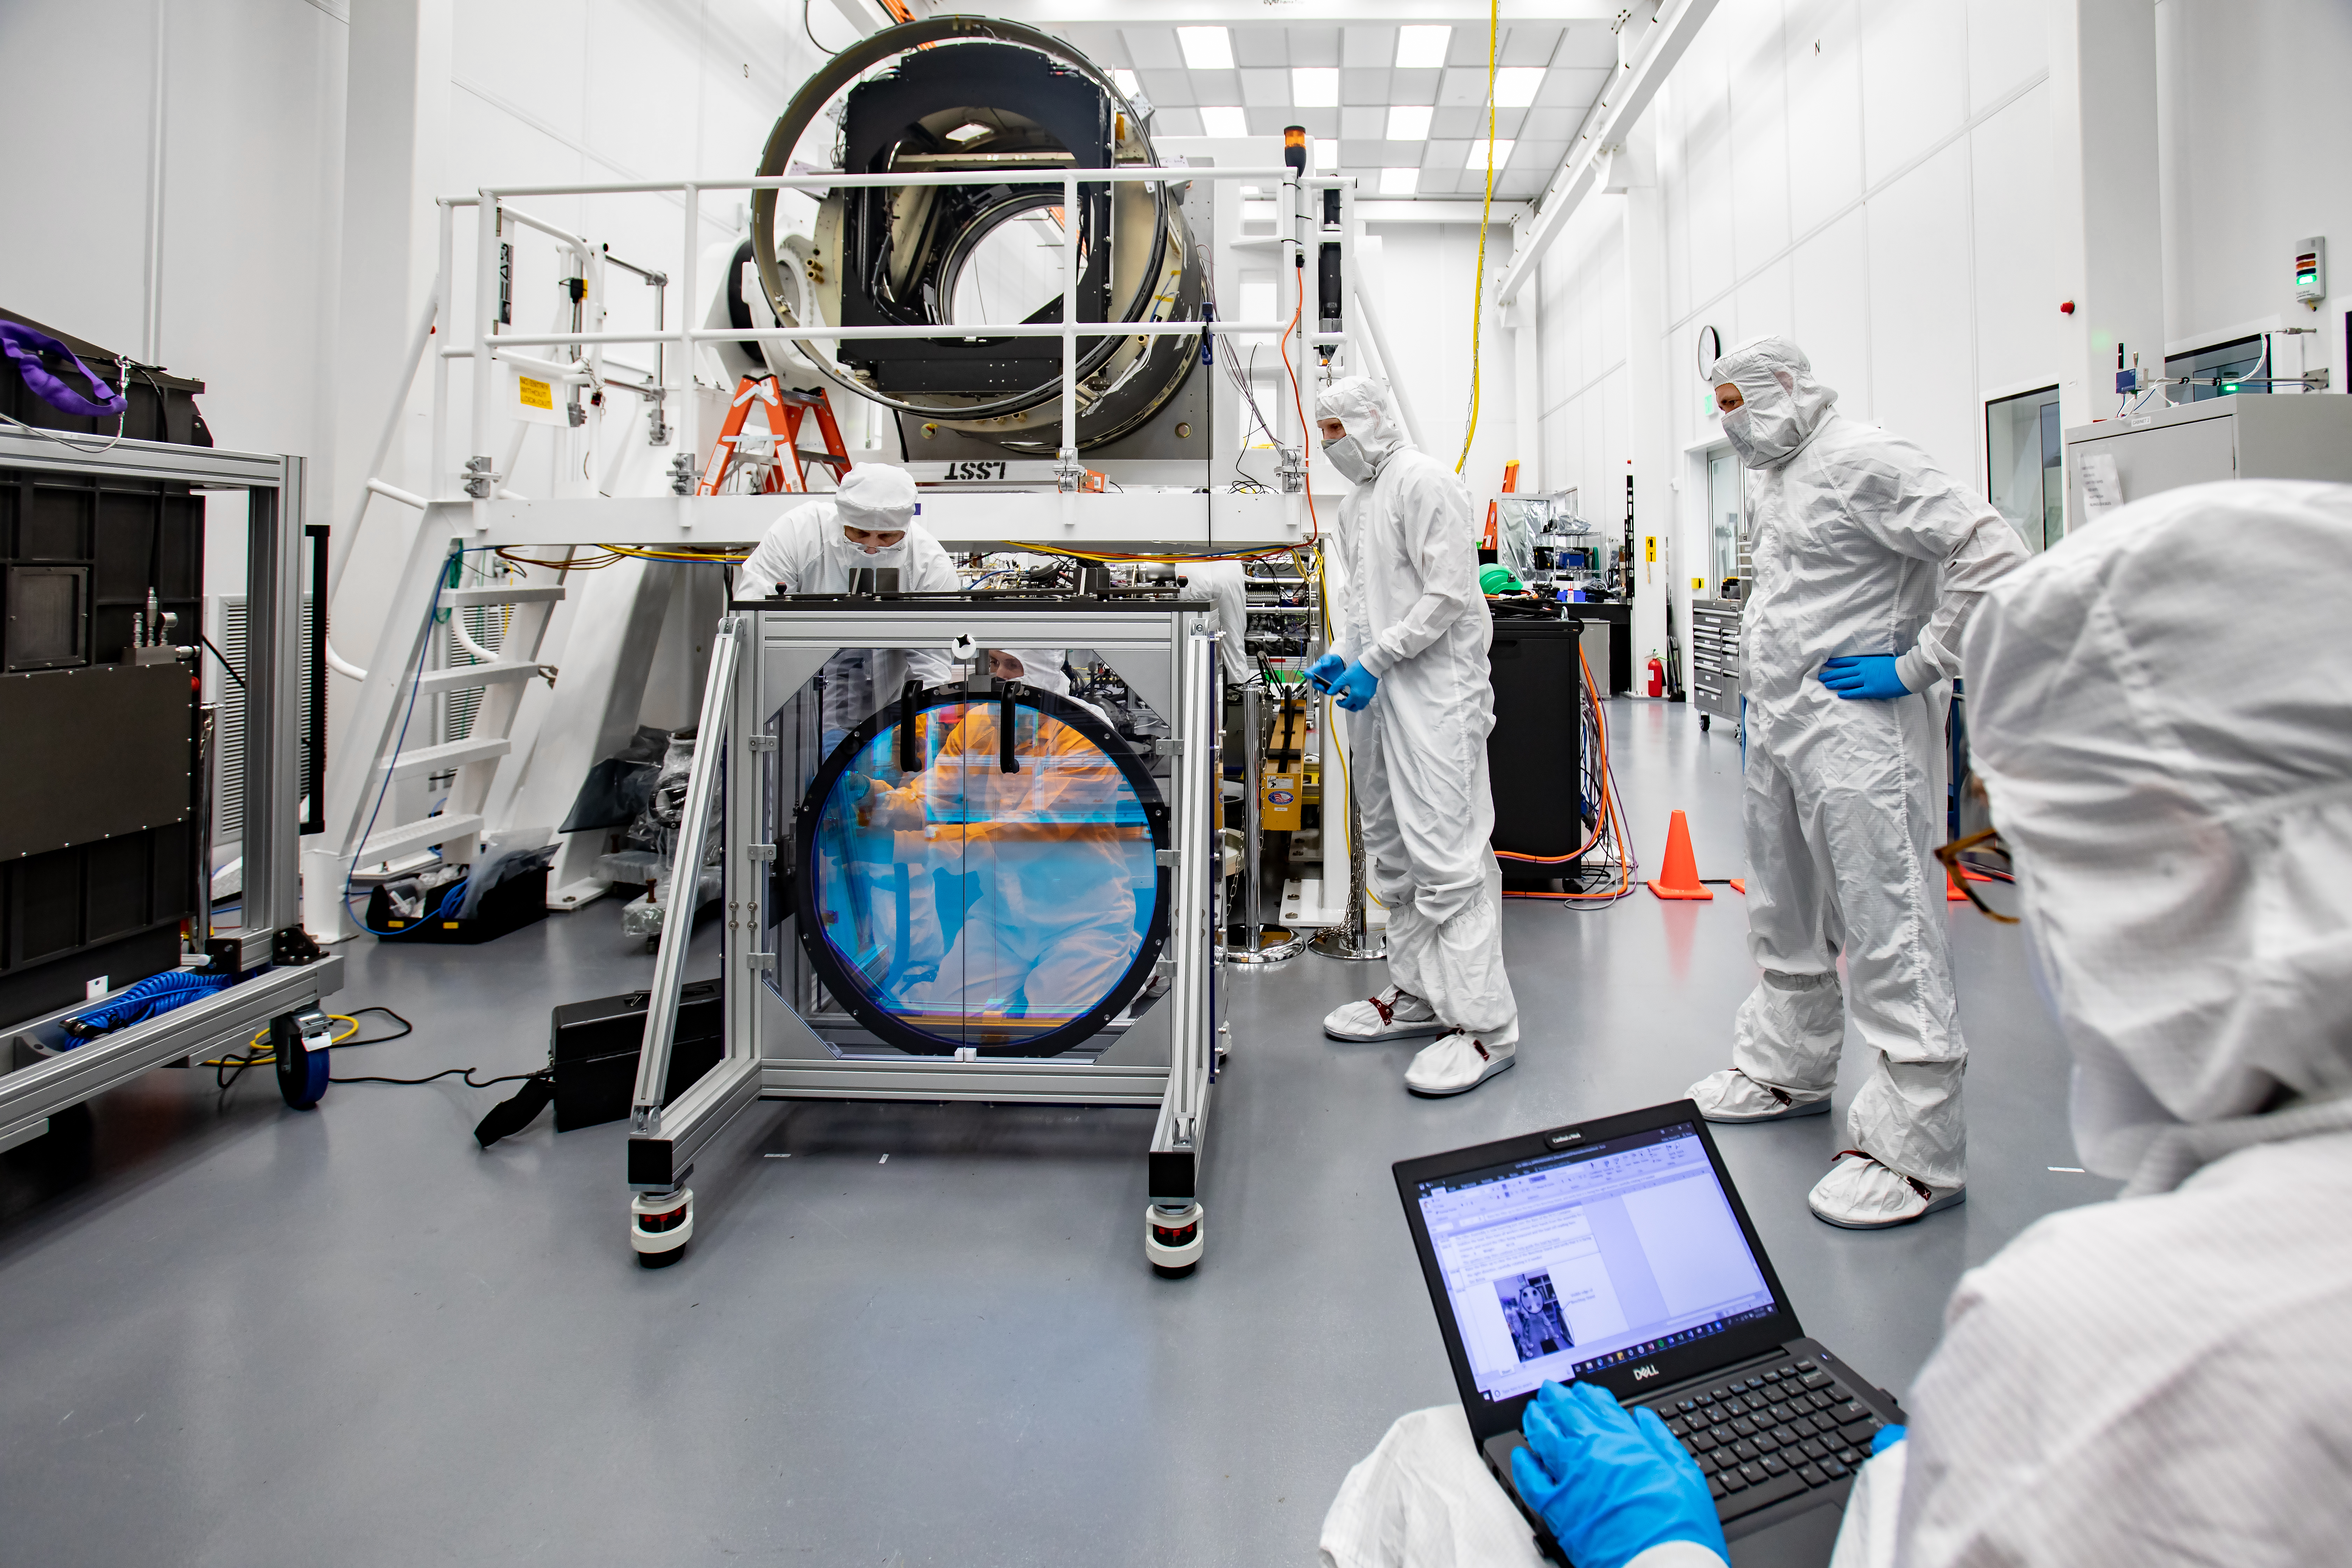

LSST R-Band Optical Filter

SLAC's LSST team carefully unpack, examine, test and store the r-band filter, the first of six optic filters that will be part of the completed LSST Camera.

Credit: Jacqueline Ramseyer Orrell/SLAC National Accelerator Laboratory